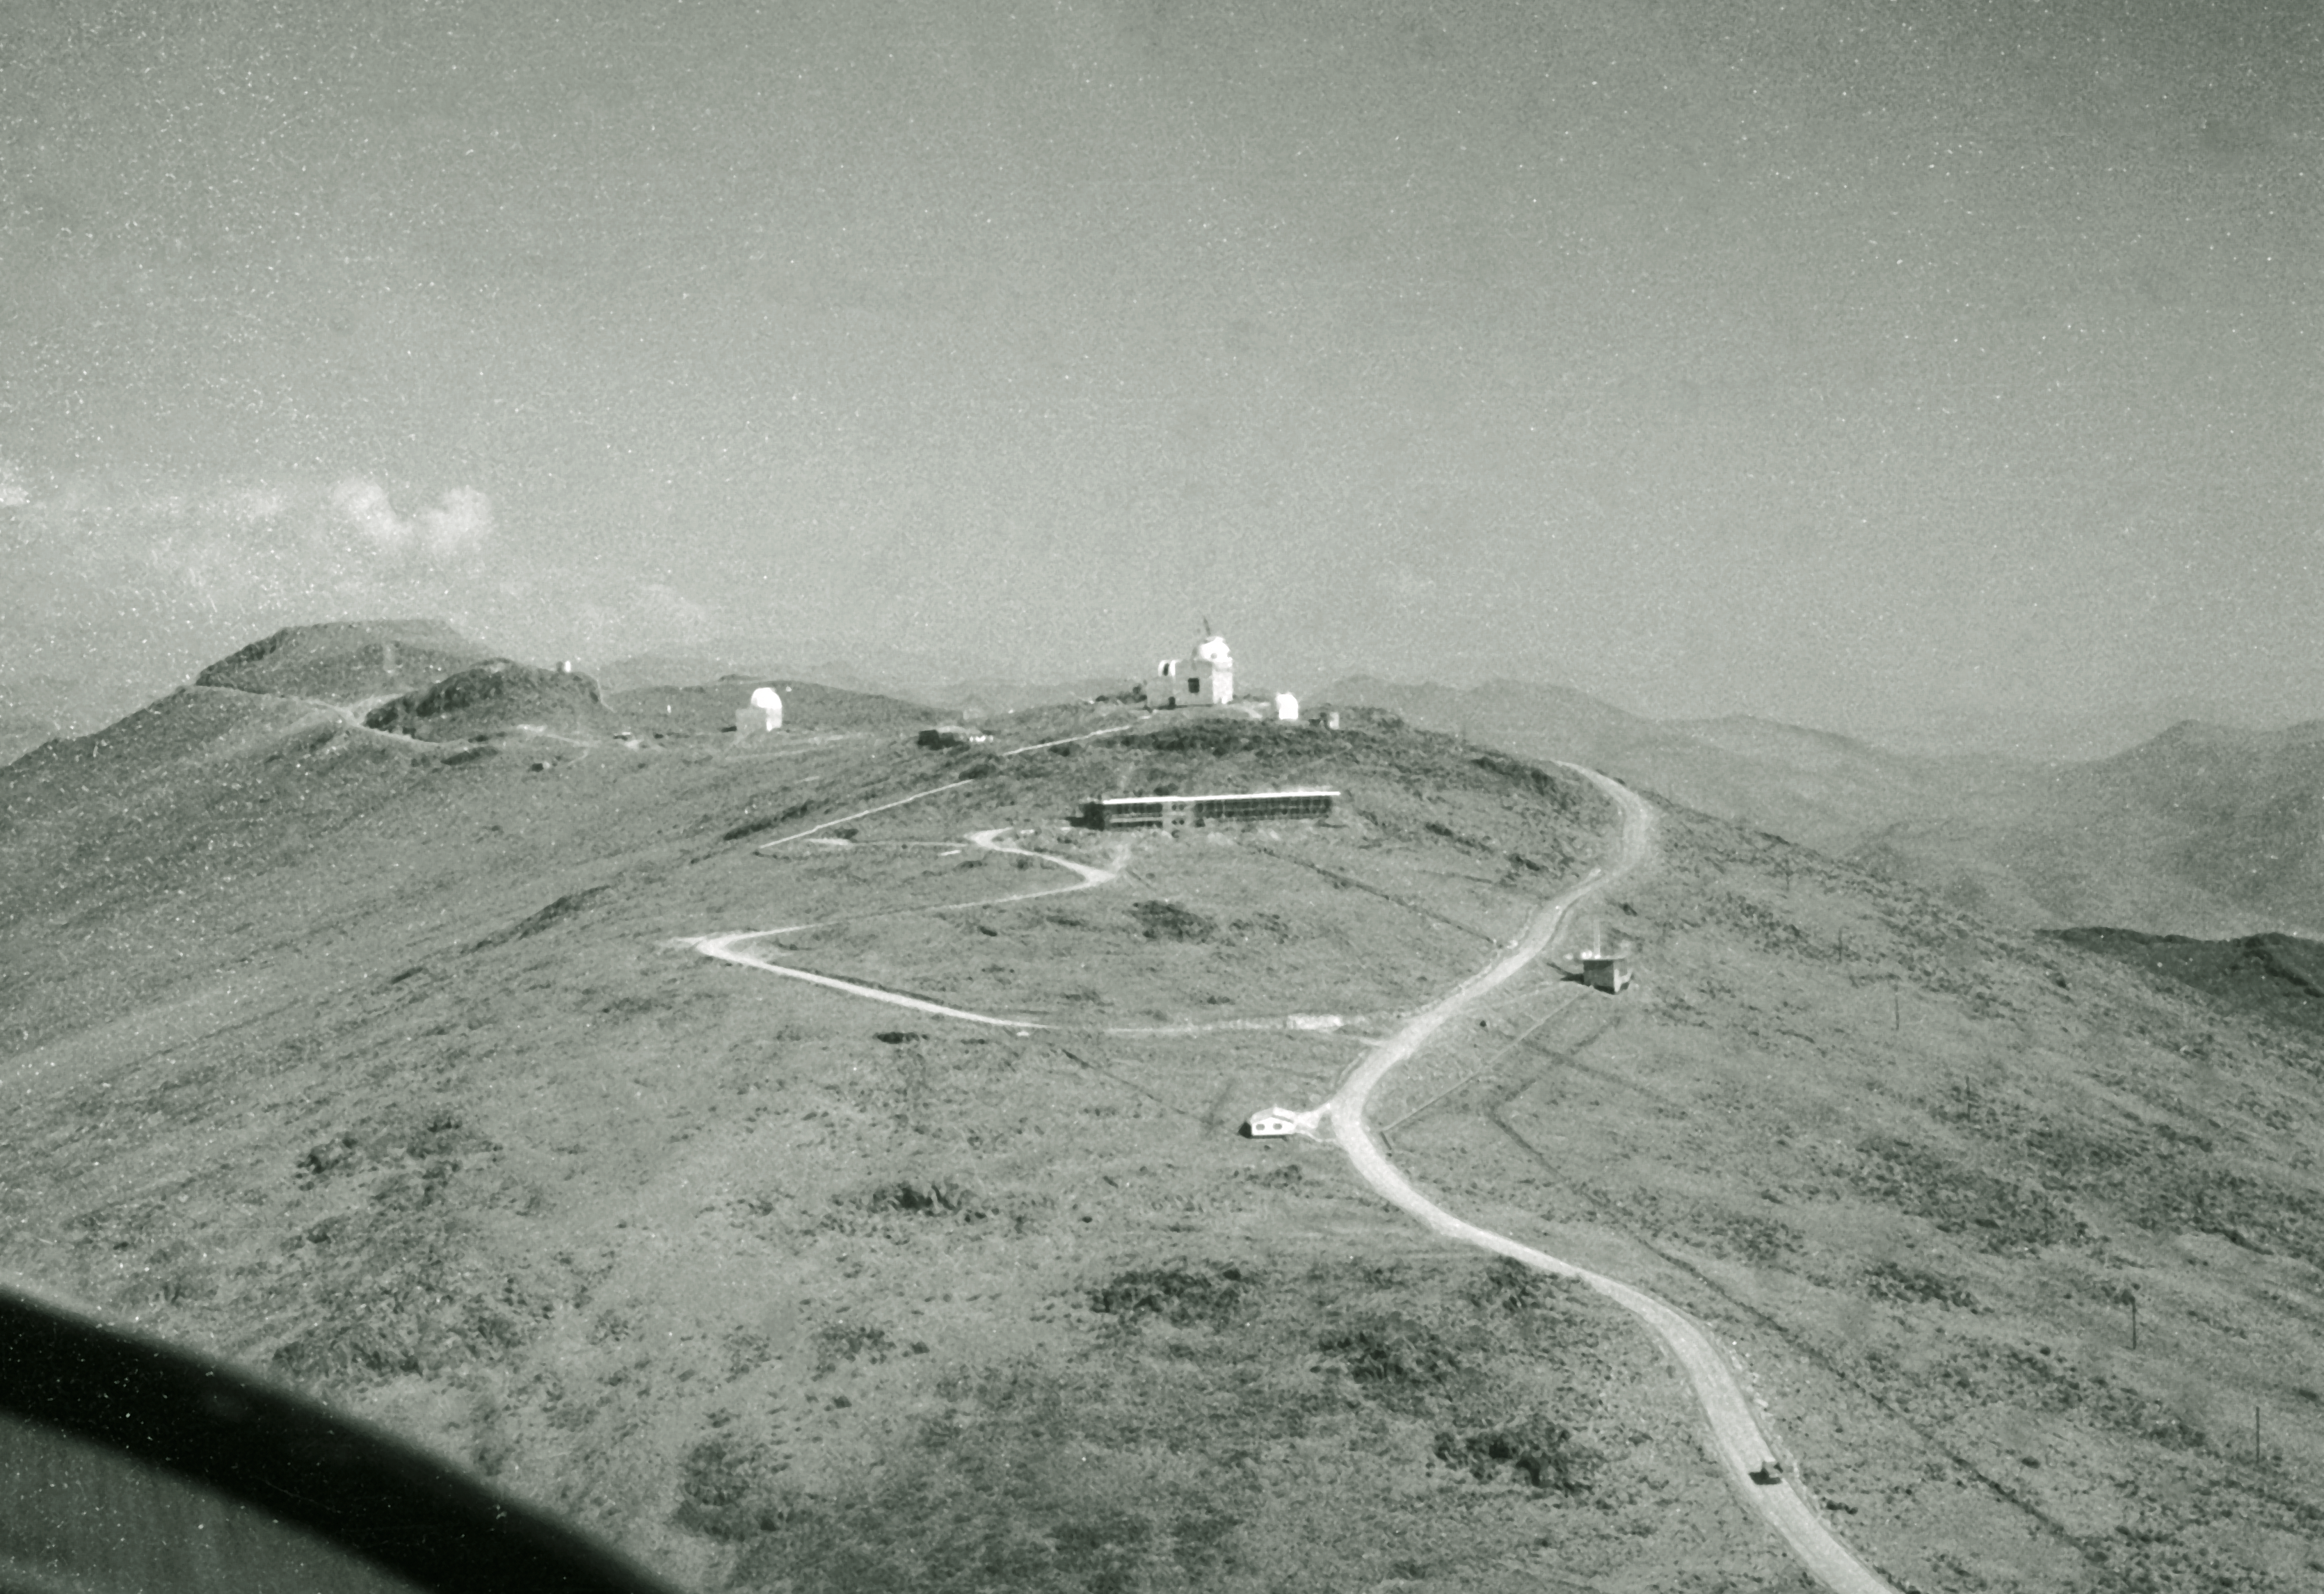

Aerial view of La Silla

Aerial View of La Silla. View towards up the ridge of the mountain, 1968.

Credit: ESO/R. Villena